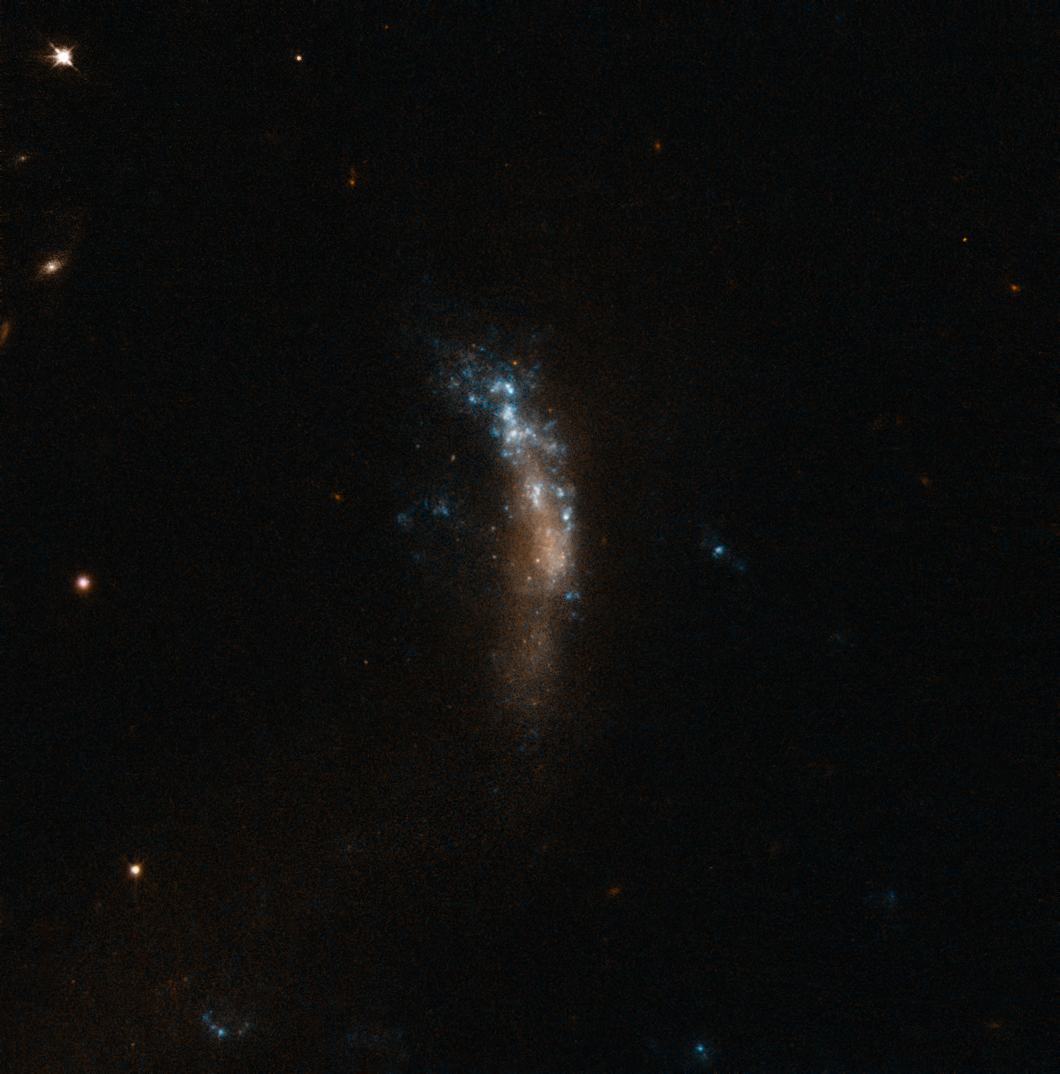

The dwarf galaxy UGC 5189A, site of the supernova SN 2010jl

This image from the NASA/ESA Hubble Space Telescope shows the irregular dwarf galaxy UGC 5189A. This star-forming galaxy was the site of the bright supernova SN 2010jl. VLT observations of this supernova have shown that these cosmic dust factories make their grains in a two-stage process, starting soon after the explosion, but continuing long afterwards.

Credit: ESA/Hubble & NASA